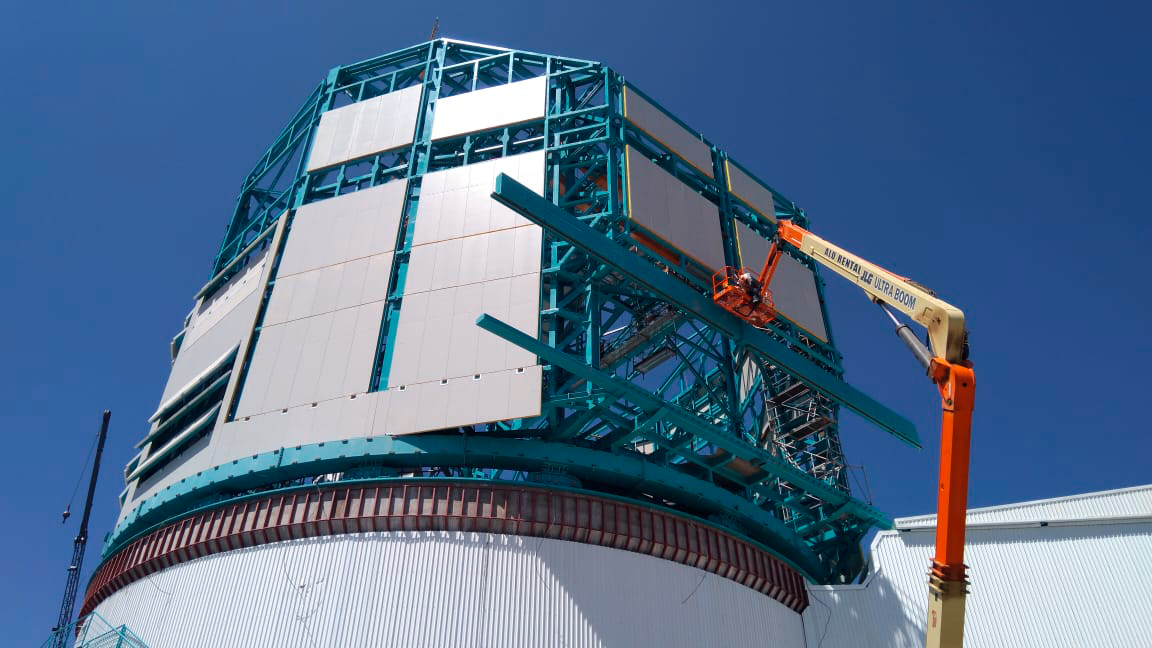

Cladding Work

Lots of new cladding has been added to the Rubin Observatory Dome, and refinements are being made on the provisional bridge crane in anticipation of a final check-out this week. This progress will enable the team from vendor Asturfeito to resume work on the Telescope Mount Assembly as planned.

Credit: Rubin Observatory/NSF/AURA